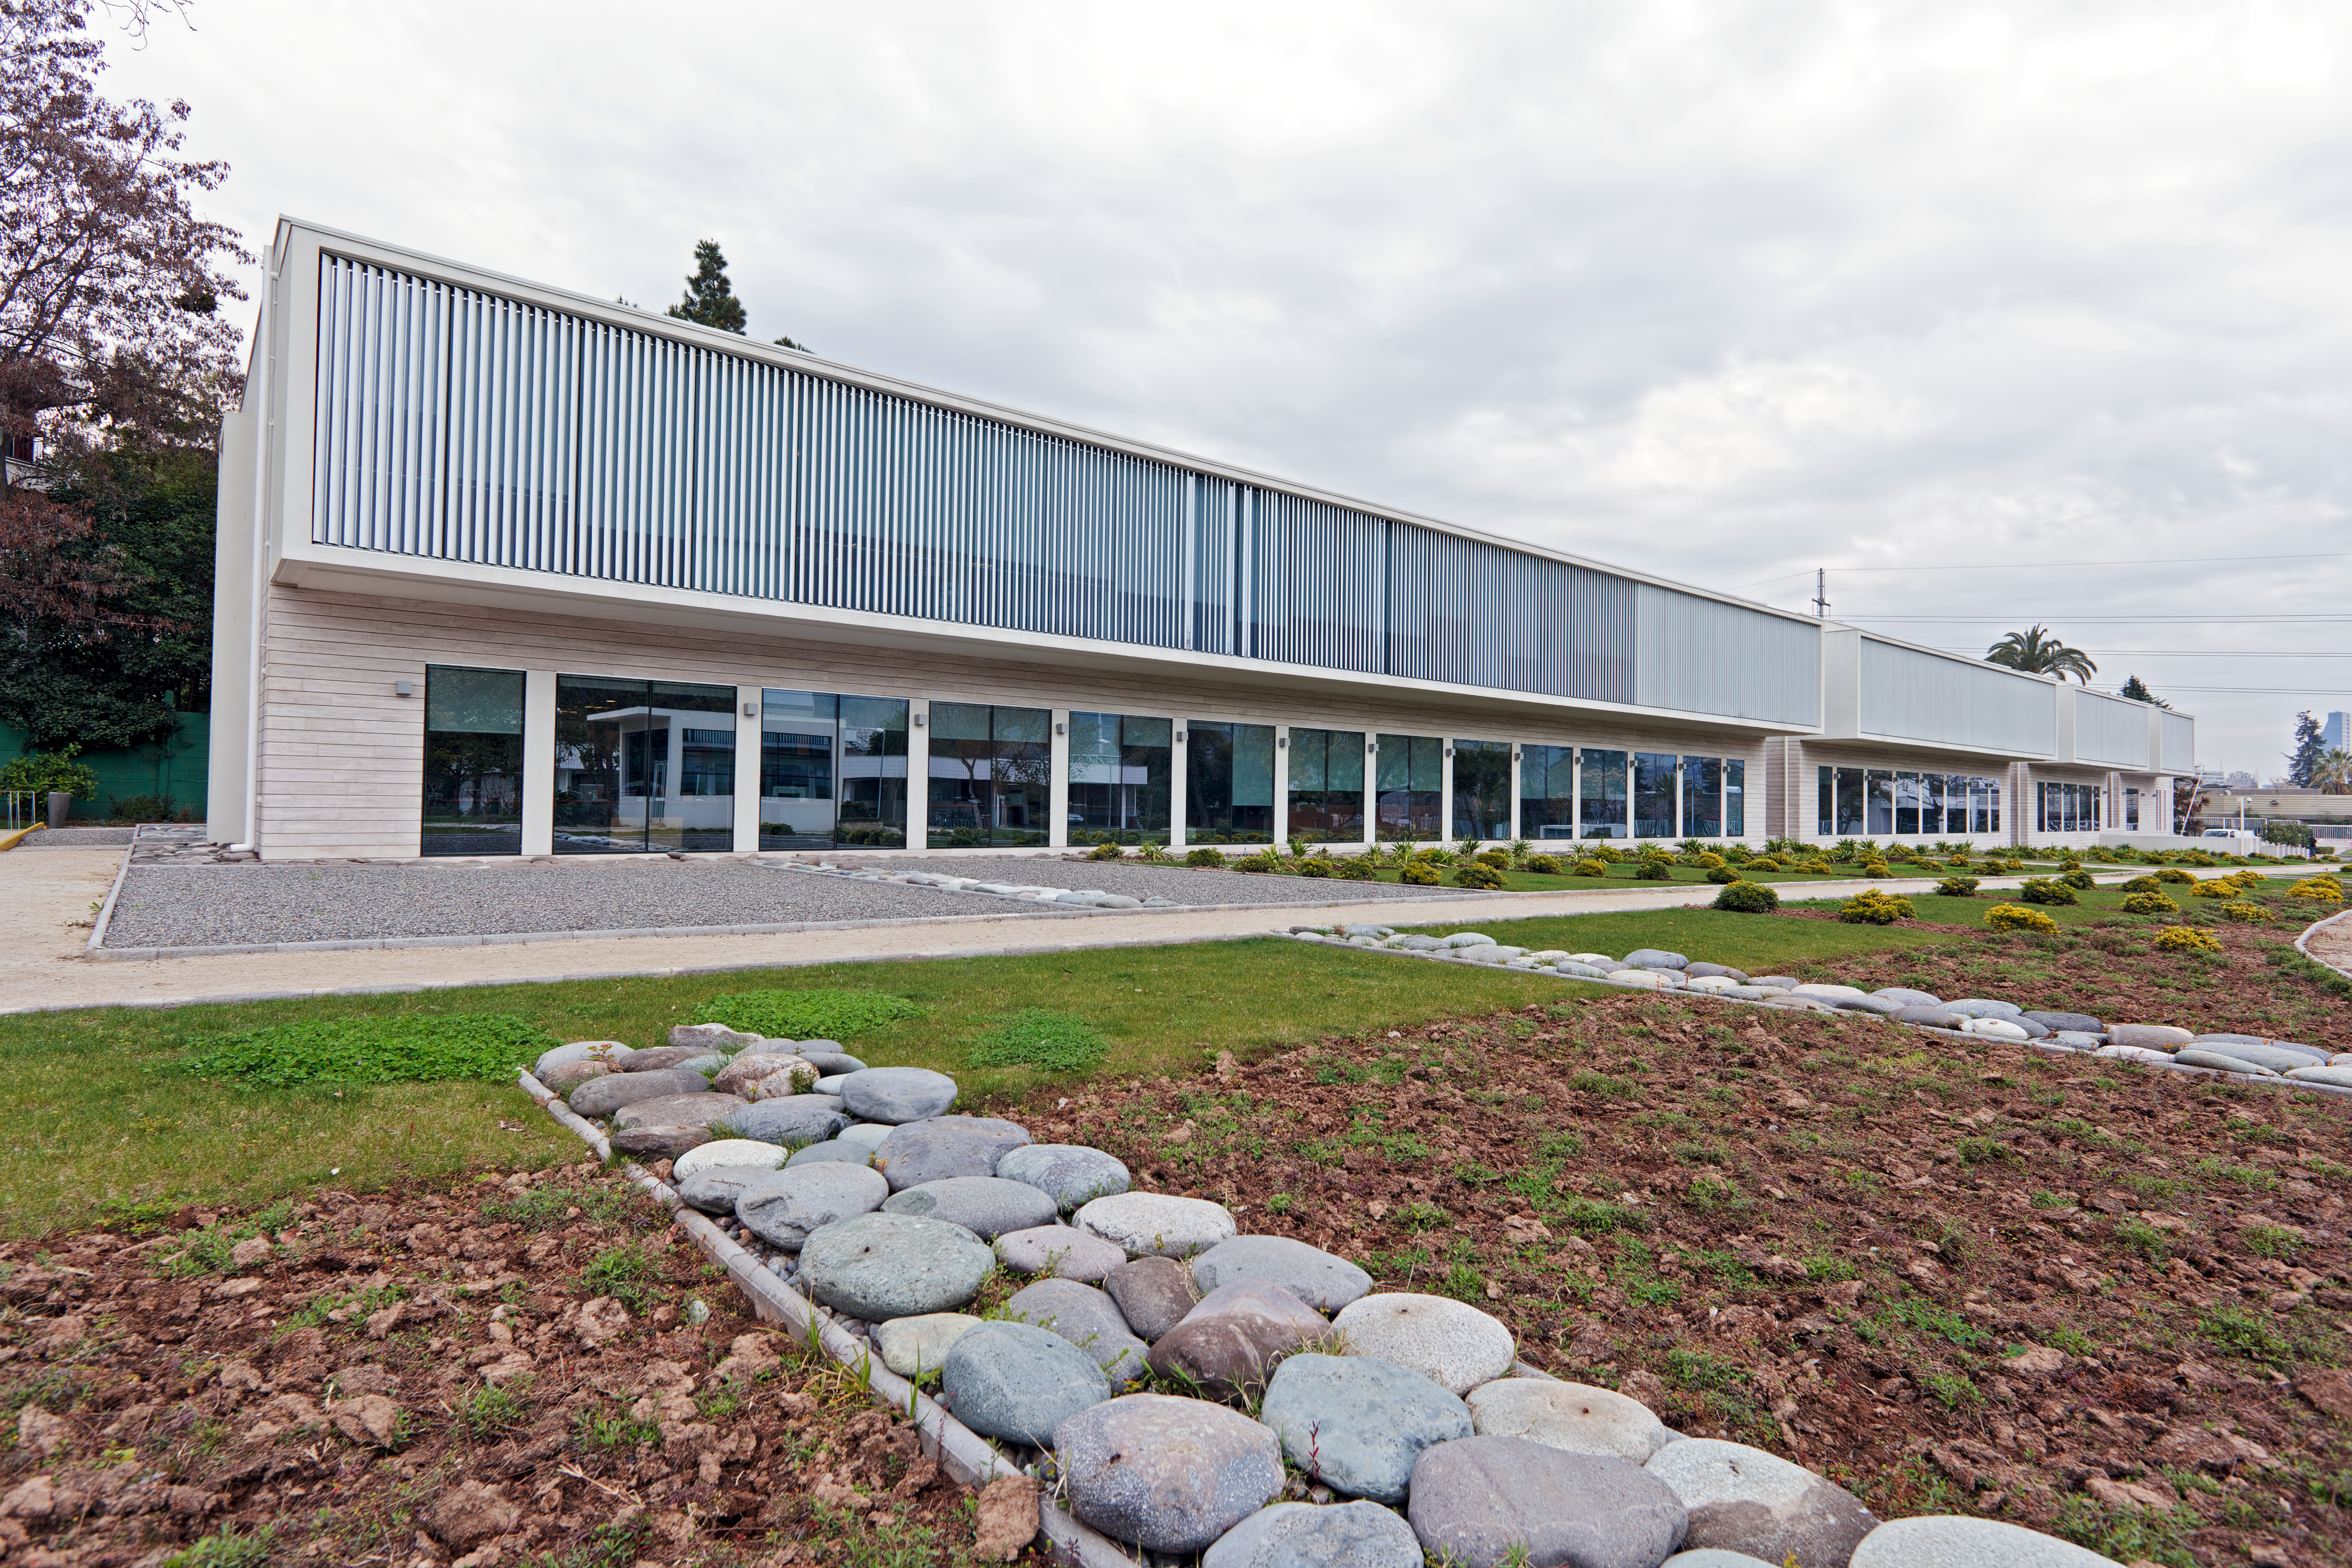

ALMA Santiago Central Office

The new ALMA Santiago Central Office that was constructed by ESO in front of their offices at Vitacura, in 2011.

Credit: ESO/A. Triat